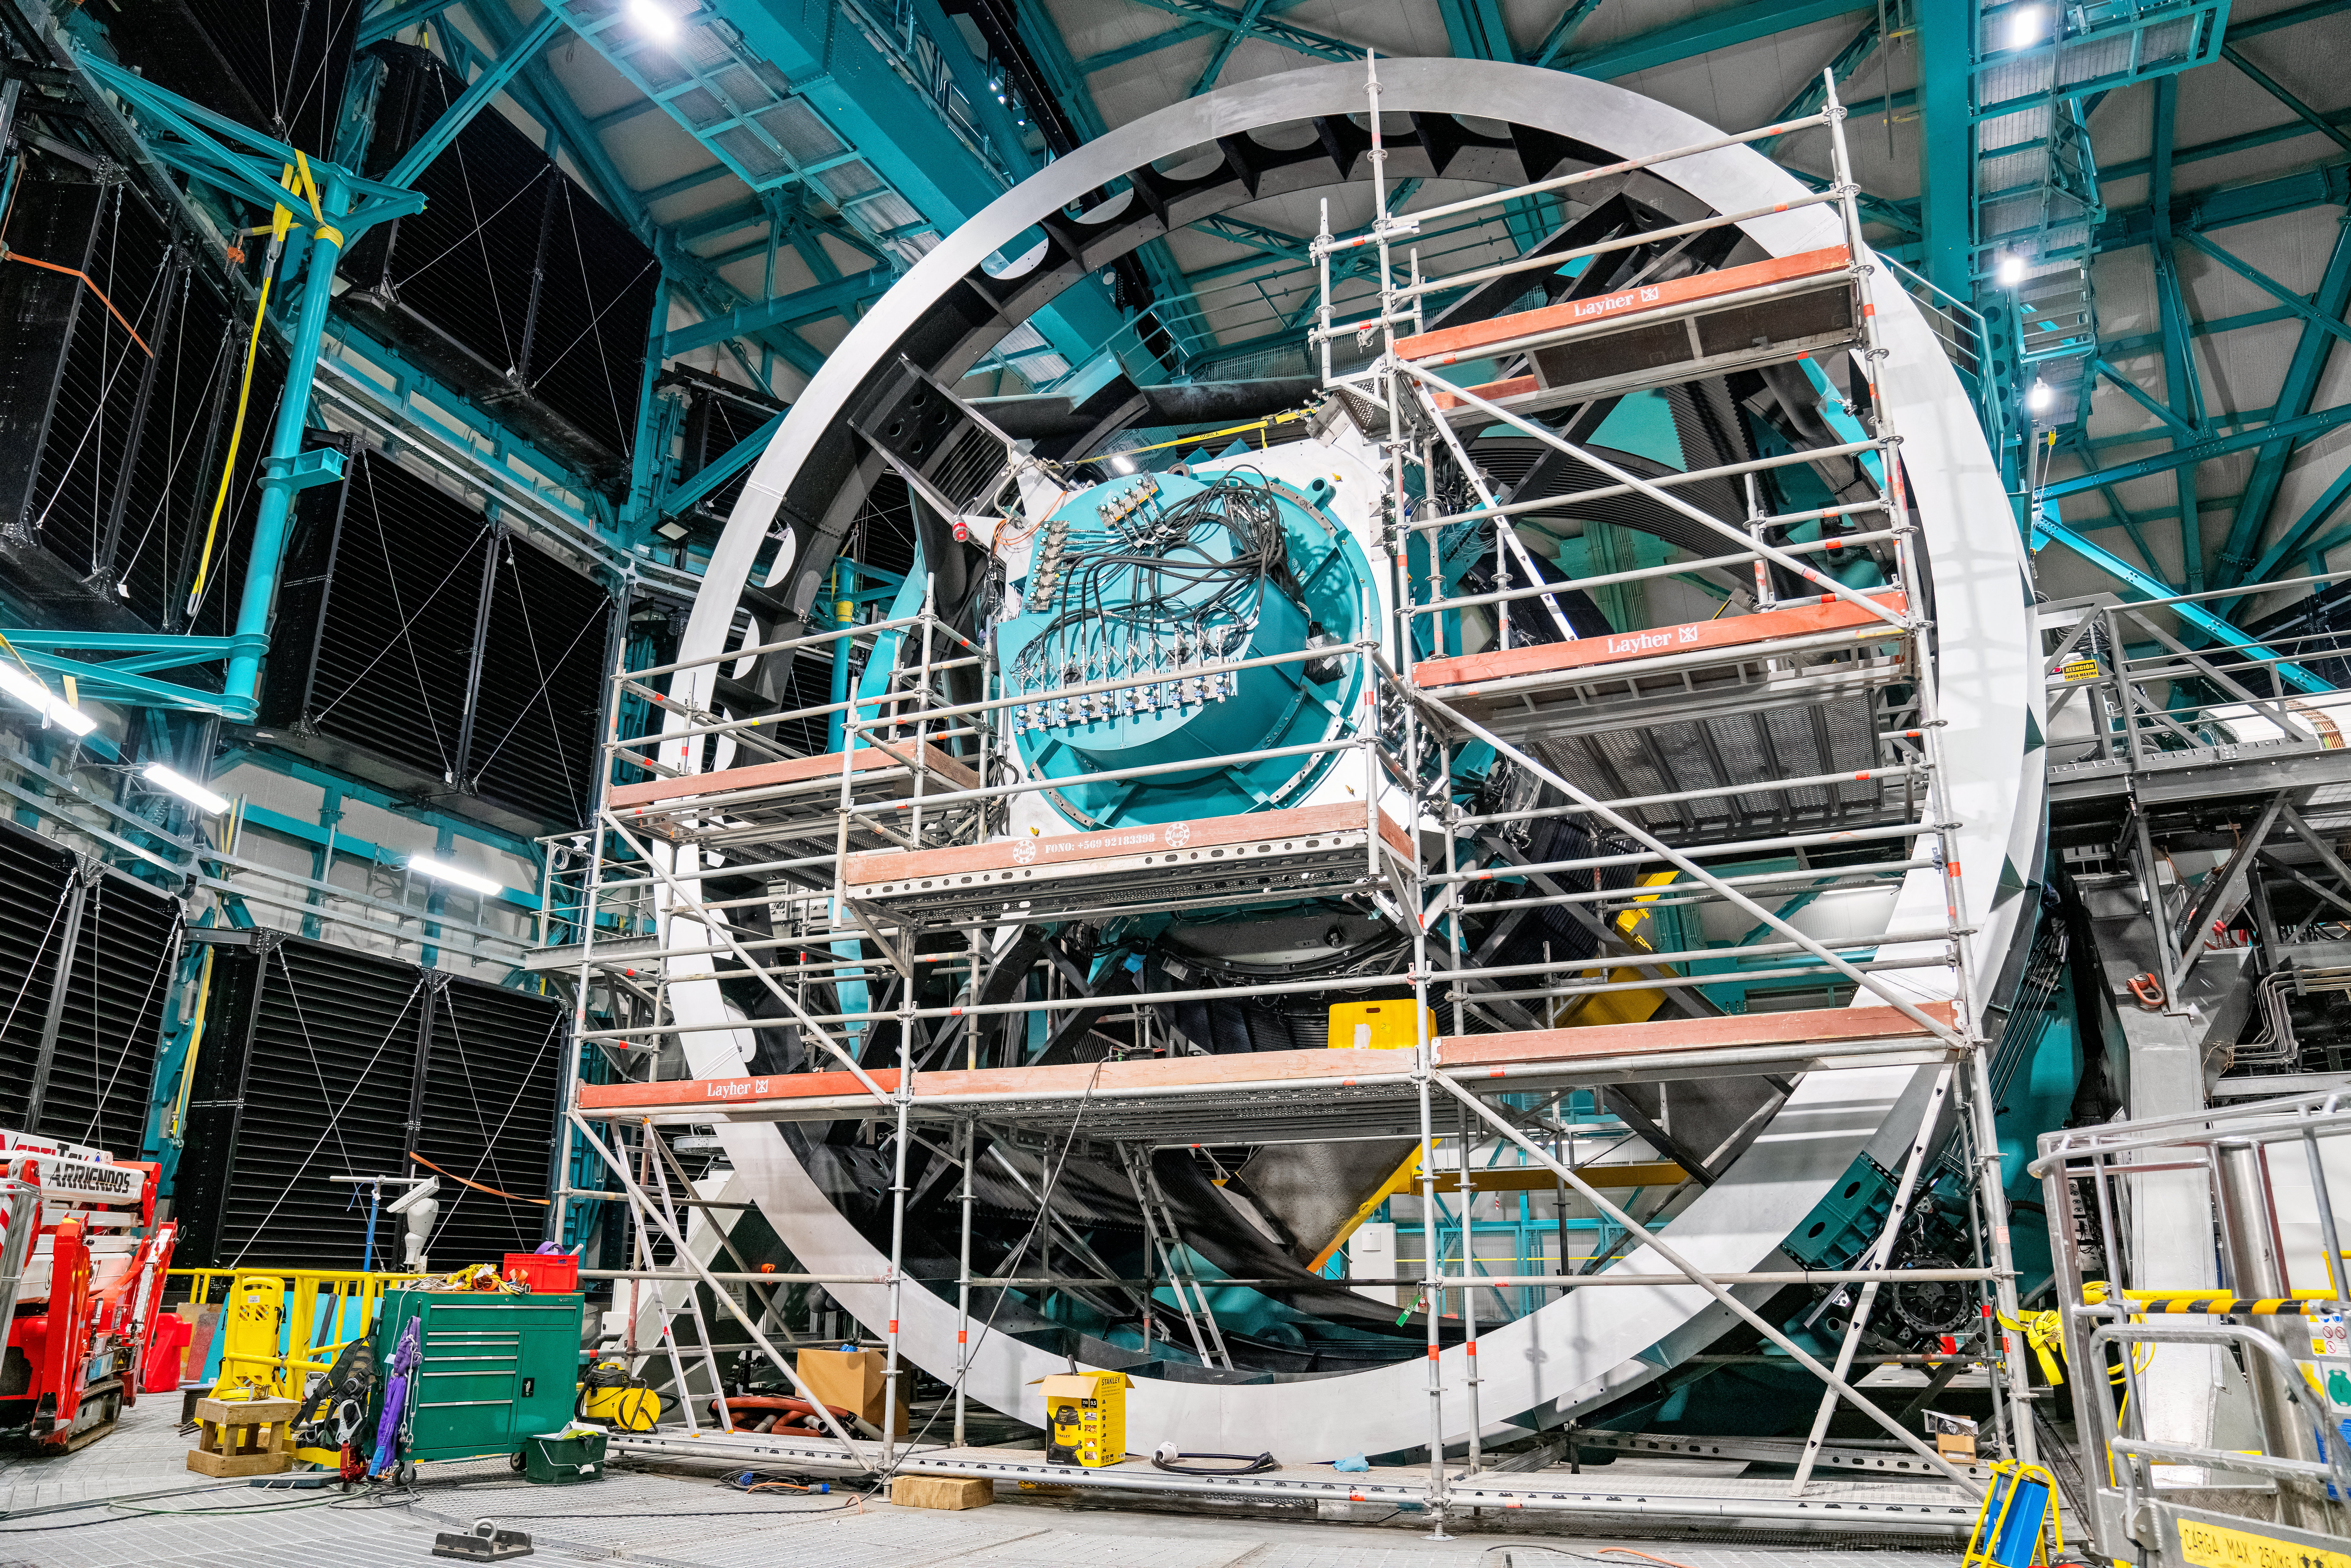

Rubin ComCam Install

Comcam Friday 23

Credit: Rubin Observatory/NSF/AURA/H. Stockebrand